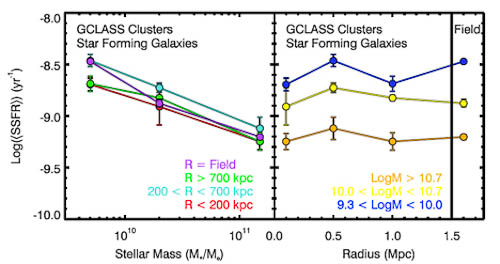

GCLASS clusters

Logarithm of the SSFR of star-forming galaxies as a function of stellar mass for galaxies in different environments. Right panel: Logarithm of the SSFR of star-forming galaxies as a function of environment for galaxies with different stellar masses. The SSFR is correlated with stellar mass in all environments; however, but it is independent of environment at all stellar masses. This suggests that the primary factor in determining the SFRs of star-forming galaxies is their stellar mass, not their environment.

Credit: International Gemini Observatory/NOIRLab/NSF/AURA